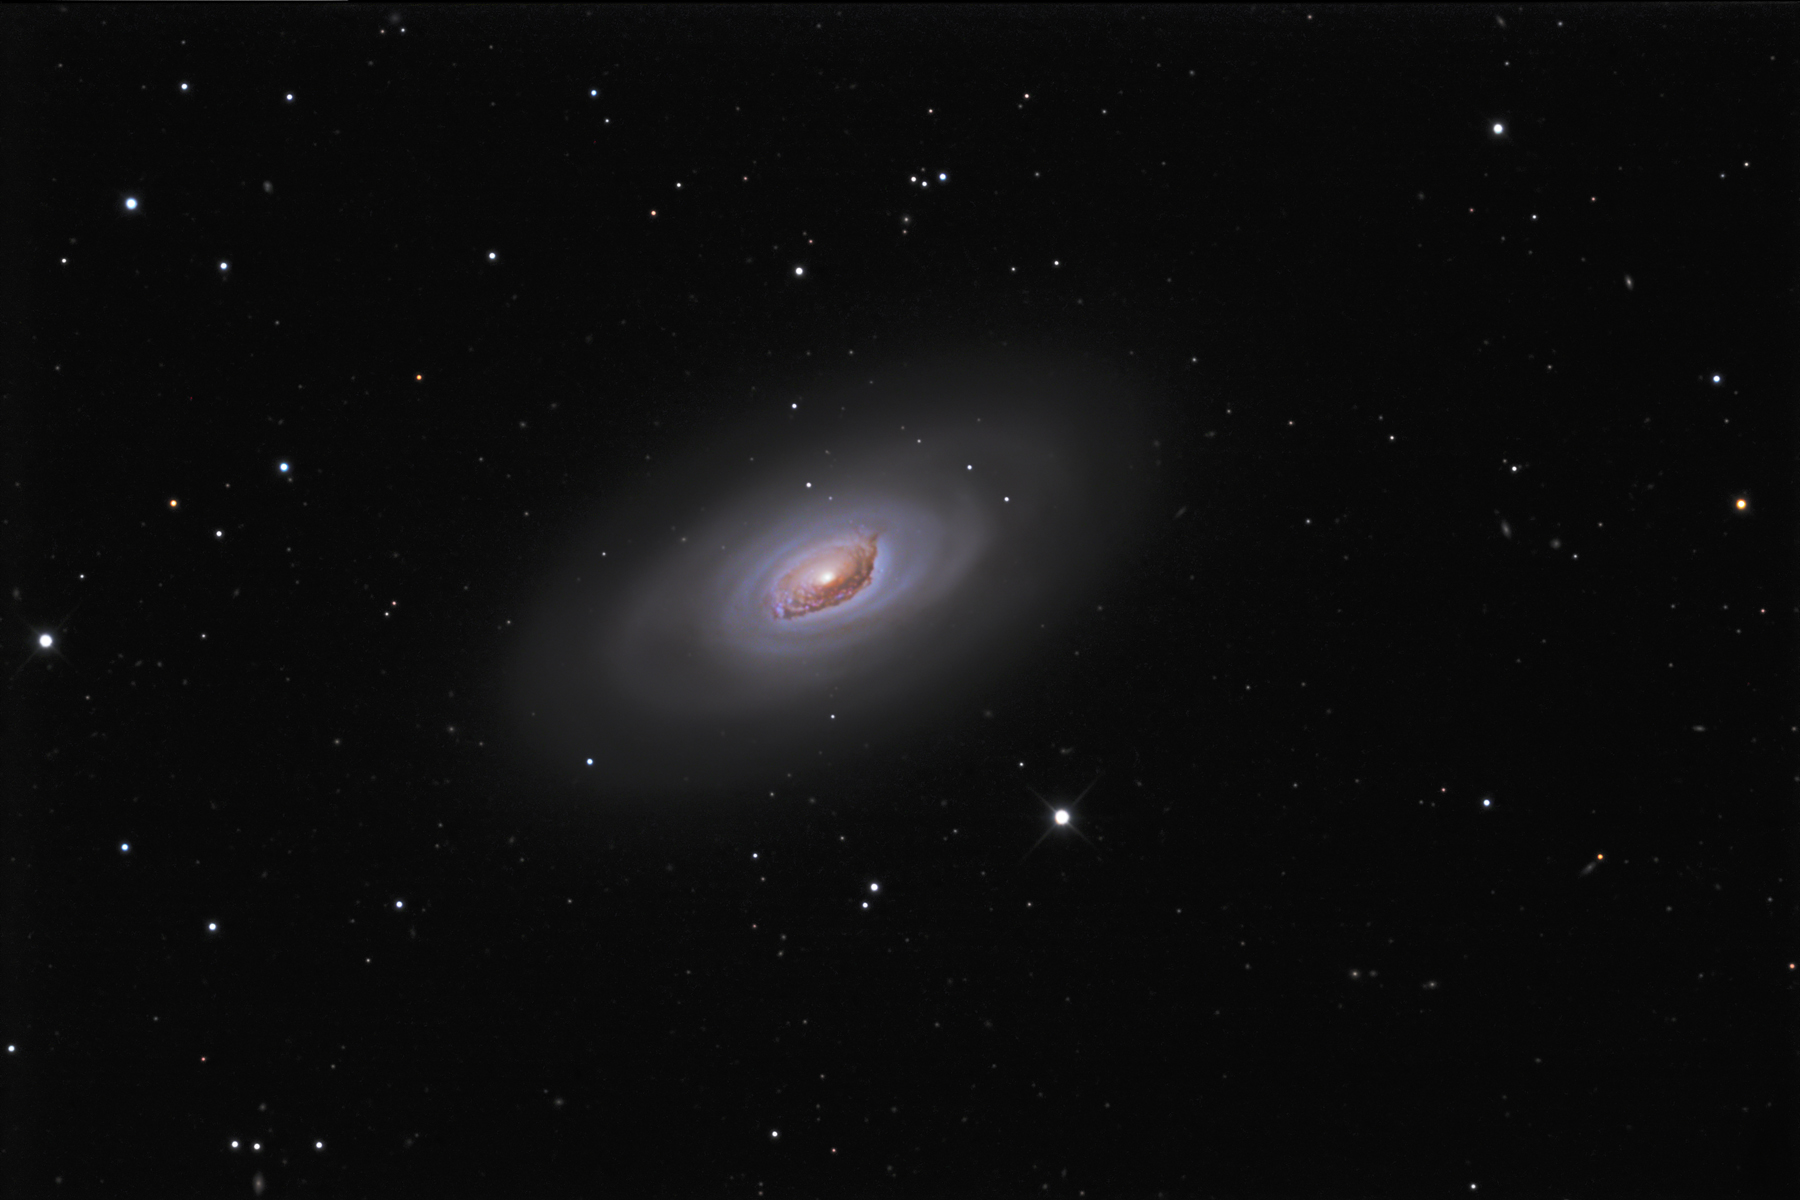

M64 (The Black Eye Galaxy)

The Black Eye Galaxy in Coma Berenices was discovered by Bode in April 1779. M64 is famous for its conspicuous dark structure which is a prominent dust feature obscuring the stars behind. The main spiral pattern contains a middle aged stellar population. This dust feature is easily visible with a small telescope.M64 was recently shown to have two counter-rotating systems of stars and gas in its disk: The inner part is about 6,000 light years across and is rubbing along the inner edge of the outer disk, which rotates opposite and extends up to at least 40,000 light years. The fascinating internal motions of M64 are thought to be the result of a collision between a small galaxy and a large galaxy - where the resultant mix has not yet settled down.The peculiar dust lane on one side of the nucleus (also a site of star formation, as shown by the blue knots imbedded in it) may be caused by material from a former companion which has been accreted but has yet to settle into the mean orbital plane of the disk.

This image was taken as part of Advanced Observing Program (AOP) program at Kitt Peak Visitor Center during 2014.

Credit: KPNO/NOIRLab/NSF/AURA/Brandon Chadwell/Flynn Haase